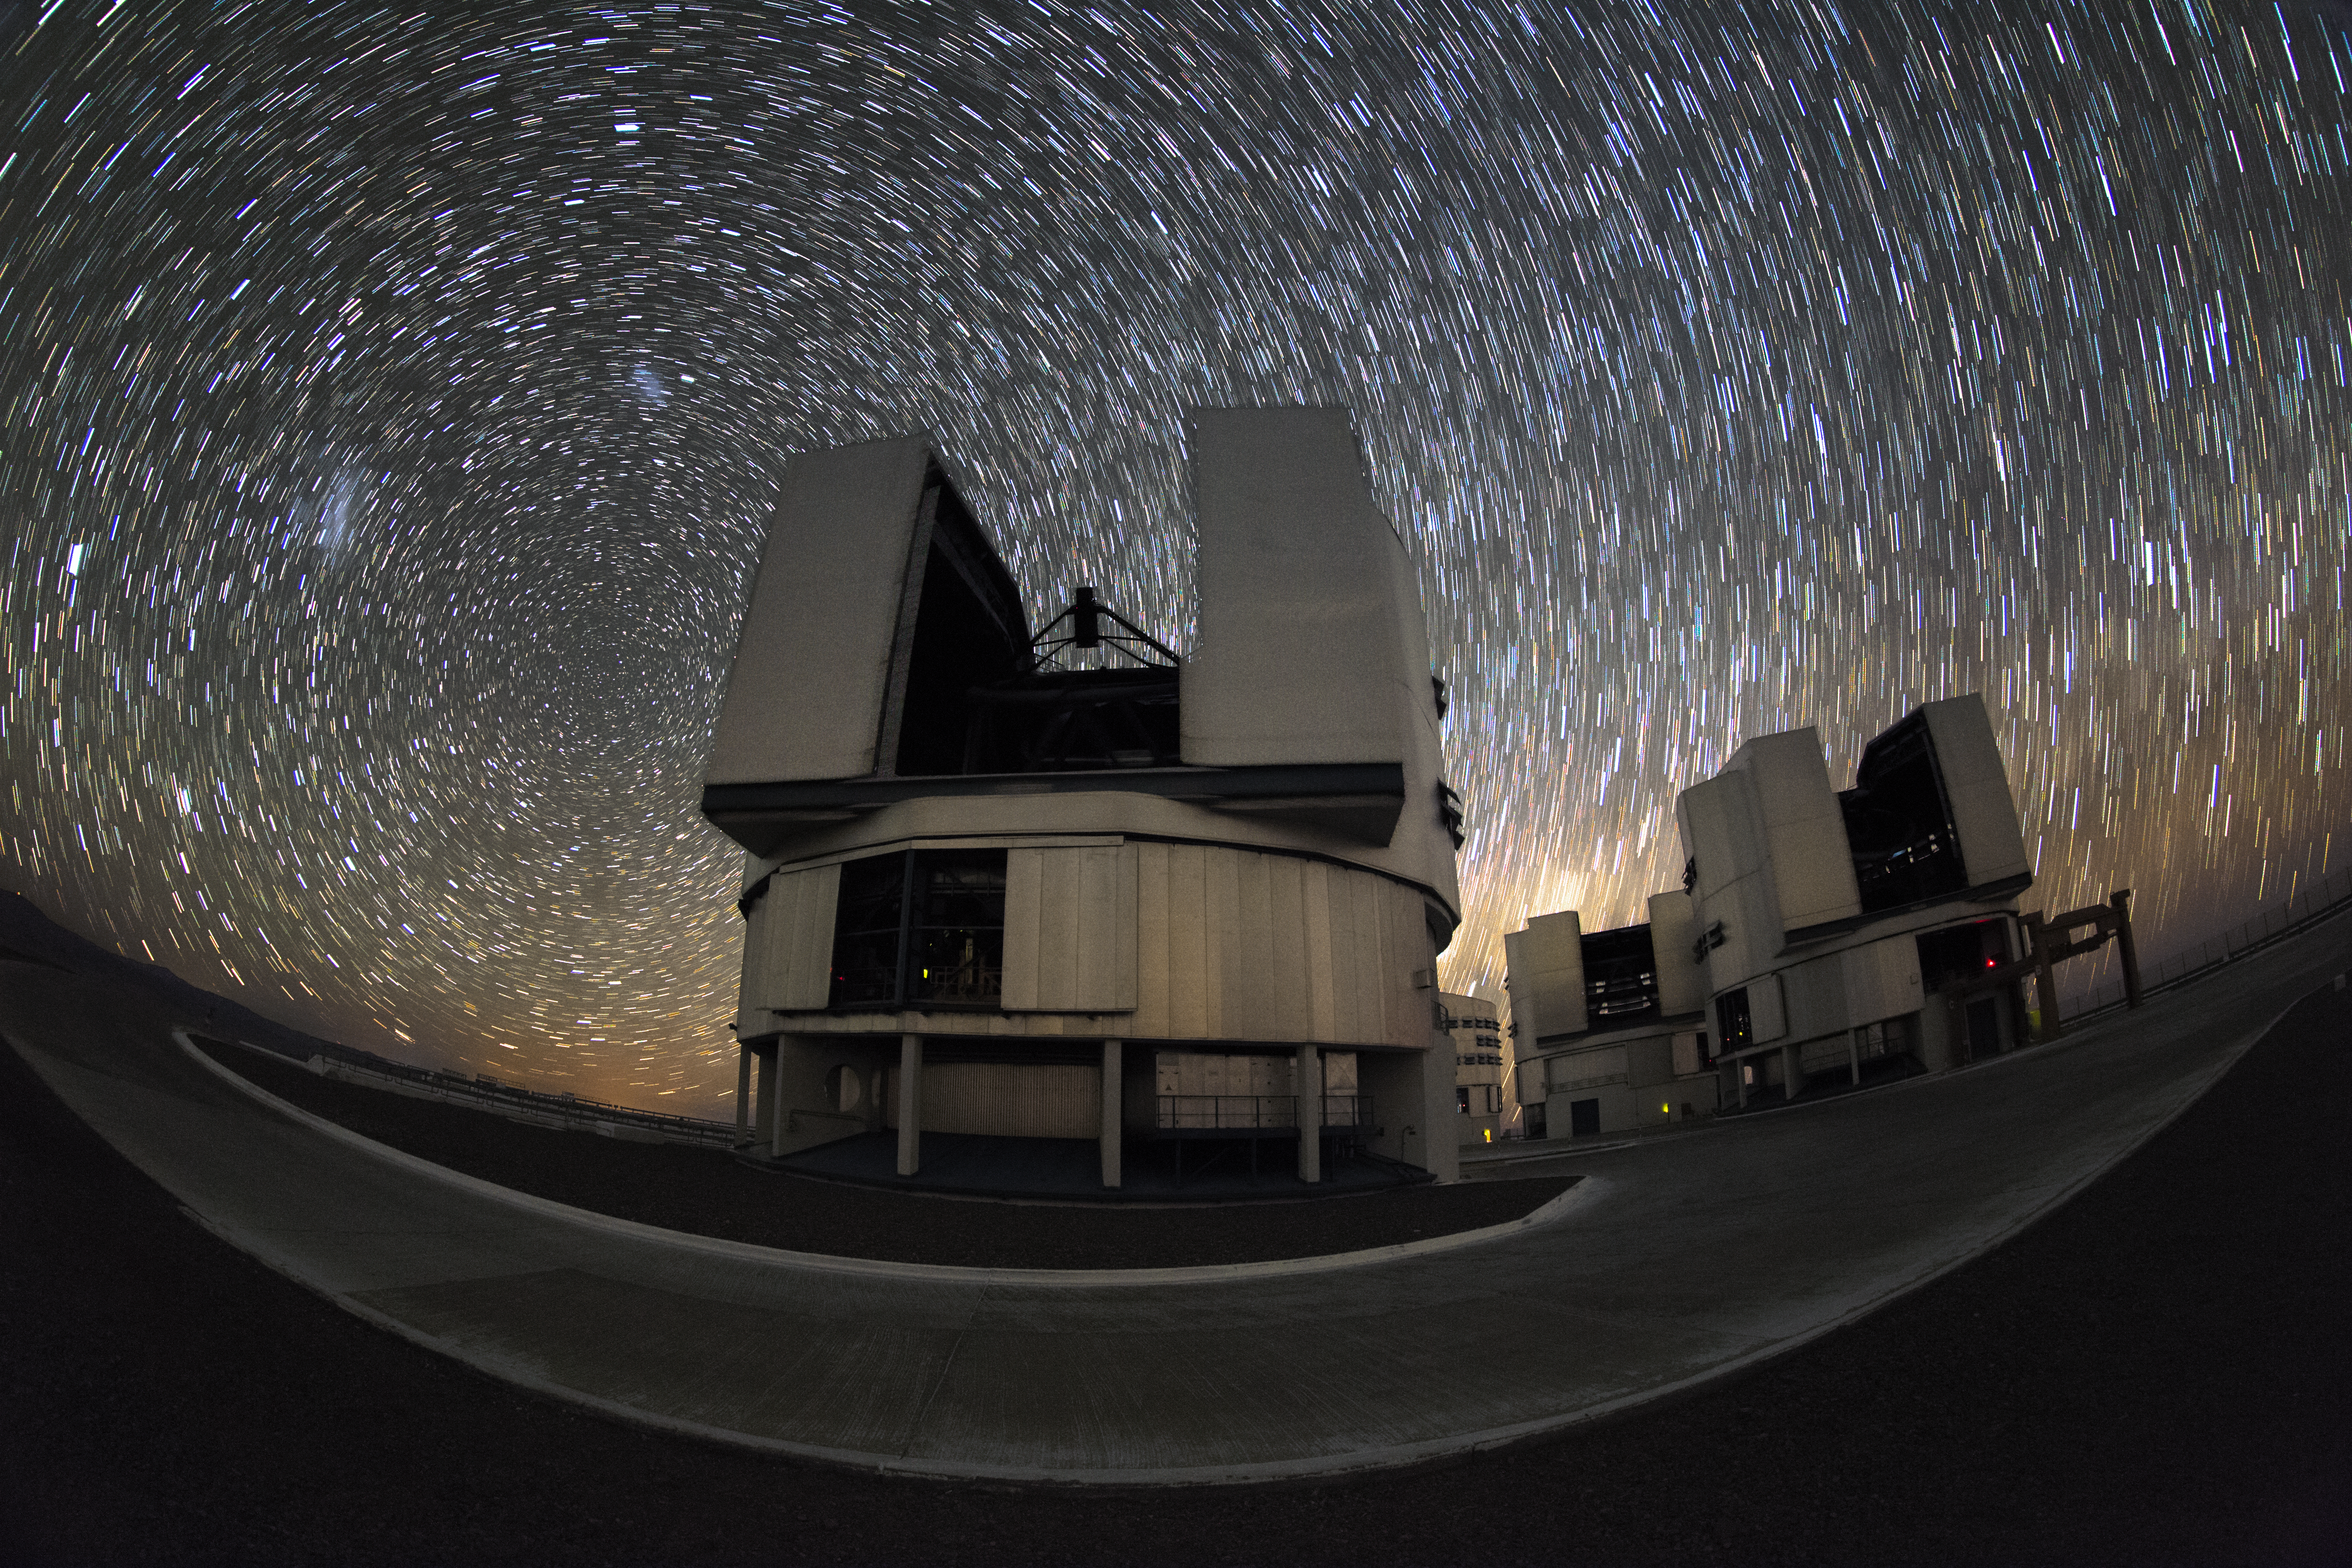

Startrail sky over the VLT

In the background of this cropped fish-eye image, the Large and Small Magellanic Cloud galaxies are just visible in a startrail sky, to the left of the Yepun Unit Telescope, one of four such 8.2-metre instruments situated at the ESO-operated Very Large Telescope(VLT). Centre right, the Zodiacal Light glows above the Milky Way, which lies beyond the horizon. The VLT is based at the Cerro Paranal site in the Atacama Desert of northern Chile.

Credit: M. Claro/ESO